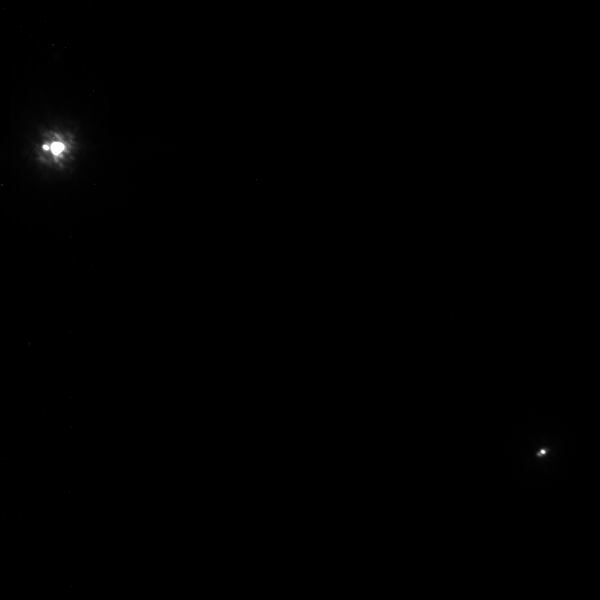

A Planet-like Companion Growing up in the Fast Lane

Gemini North adaptive optics image of both binary systems 2M J044144A/B (bottom) and 2M J044145A/B (top) as imaged using the Gemini Near-Infrared Imager (NIRI) with the Altair adaptive optics system. The Gemini data was used to discover the companion to 2M J044145A which is believed to be associated with this system making it a likely quadruple system.

Credit: Gemini Observatory/AURA and K. Todorov and K. Luhman (Pennsylvania State University)